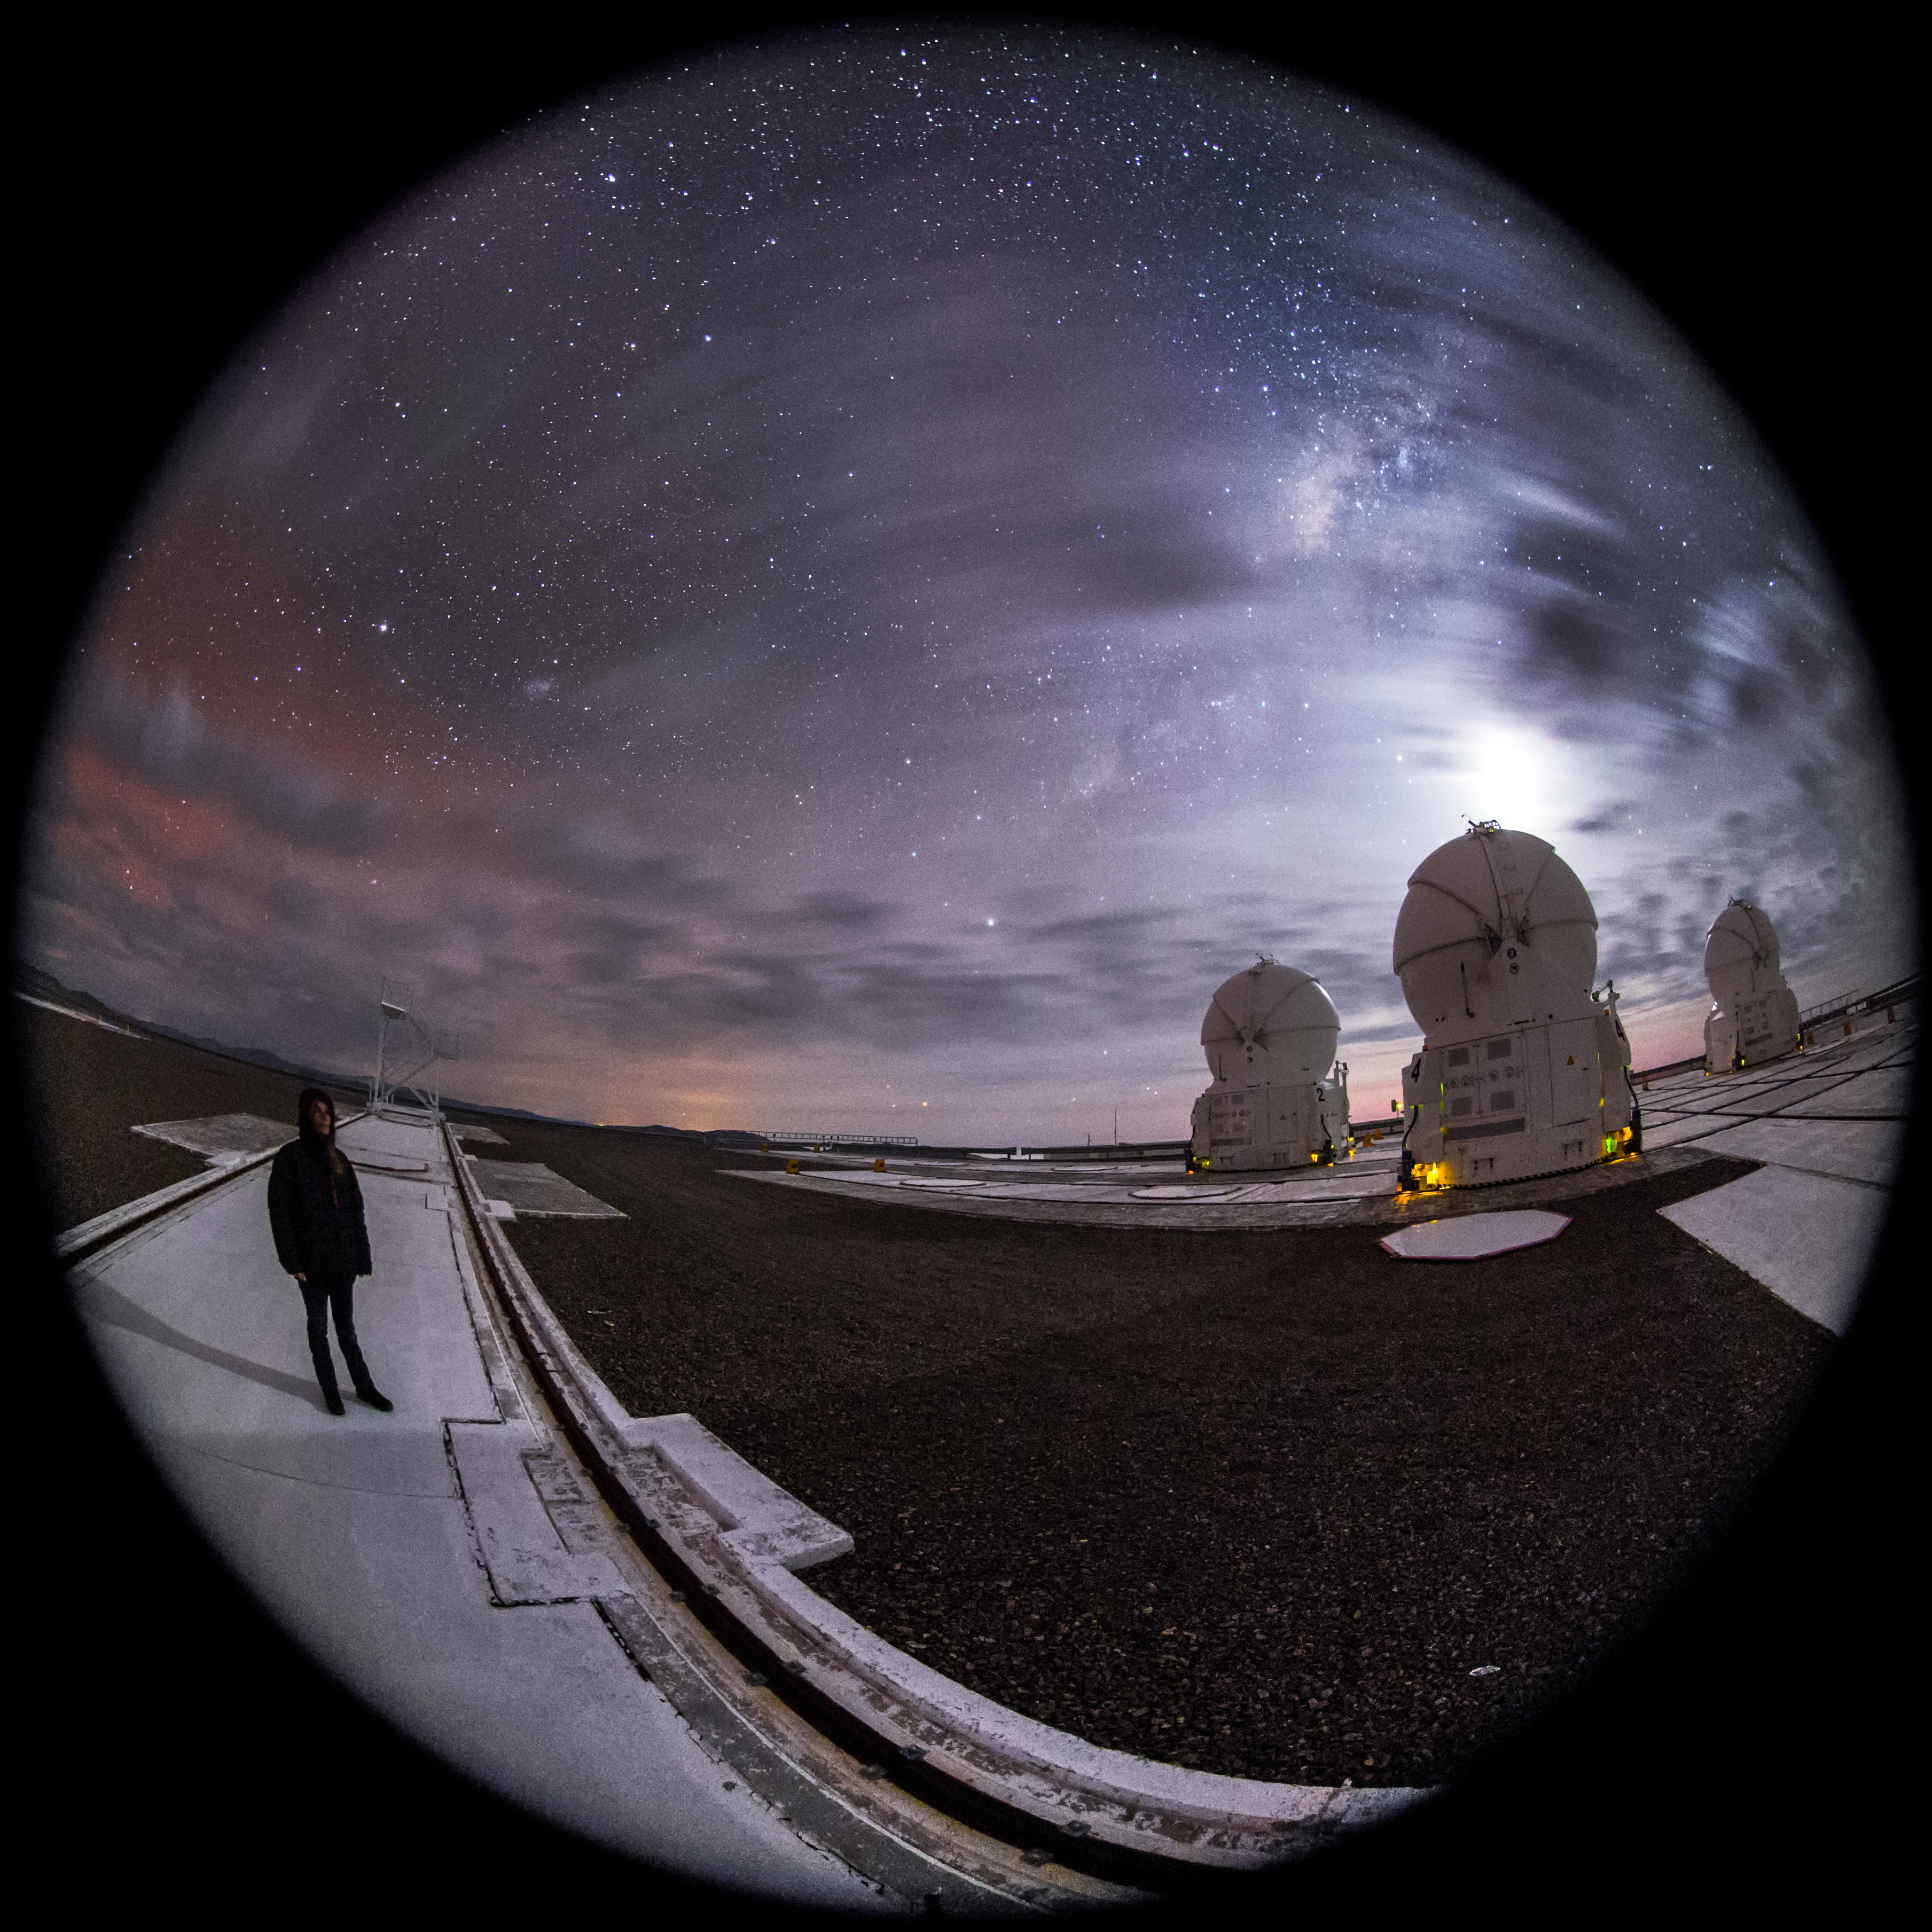

The first star-gazers

In this fisheye fulldome picture, a girl enjoys star gazing in its purest form — staring into a sky unaffected by light pollution. Such a display is only possible nowadays in very remote locations, such as the home of the Very Large Telescope (VLT), where this image was taken. The VLT is based at the Cerro Paranal site in the Atacama Desert of northern Chile. While the star-gazer appreciates the sunset, staff at the world's most advanced ground-based instrument set to work with more innovative techniques of searching the sky.

Credit: ESO/M. Claro